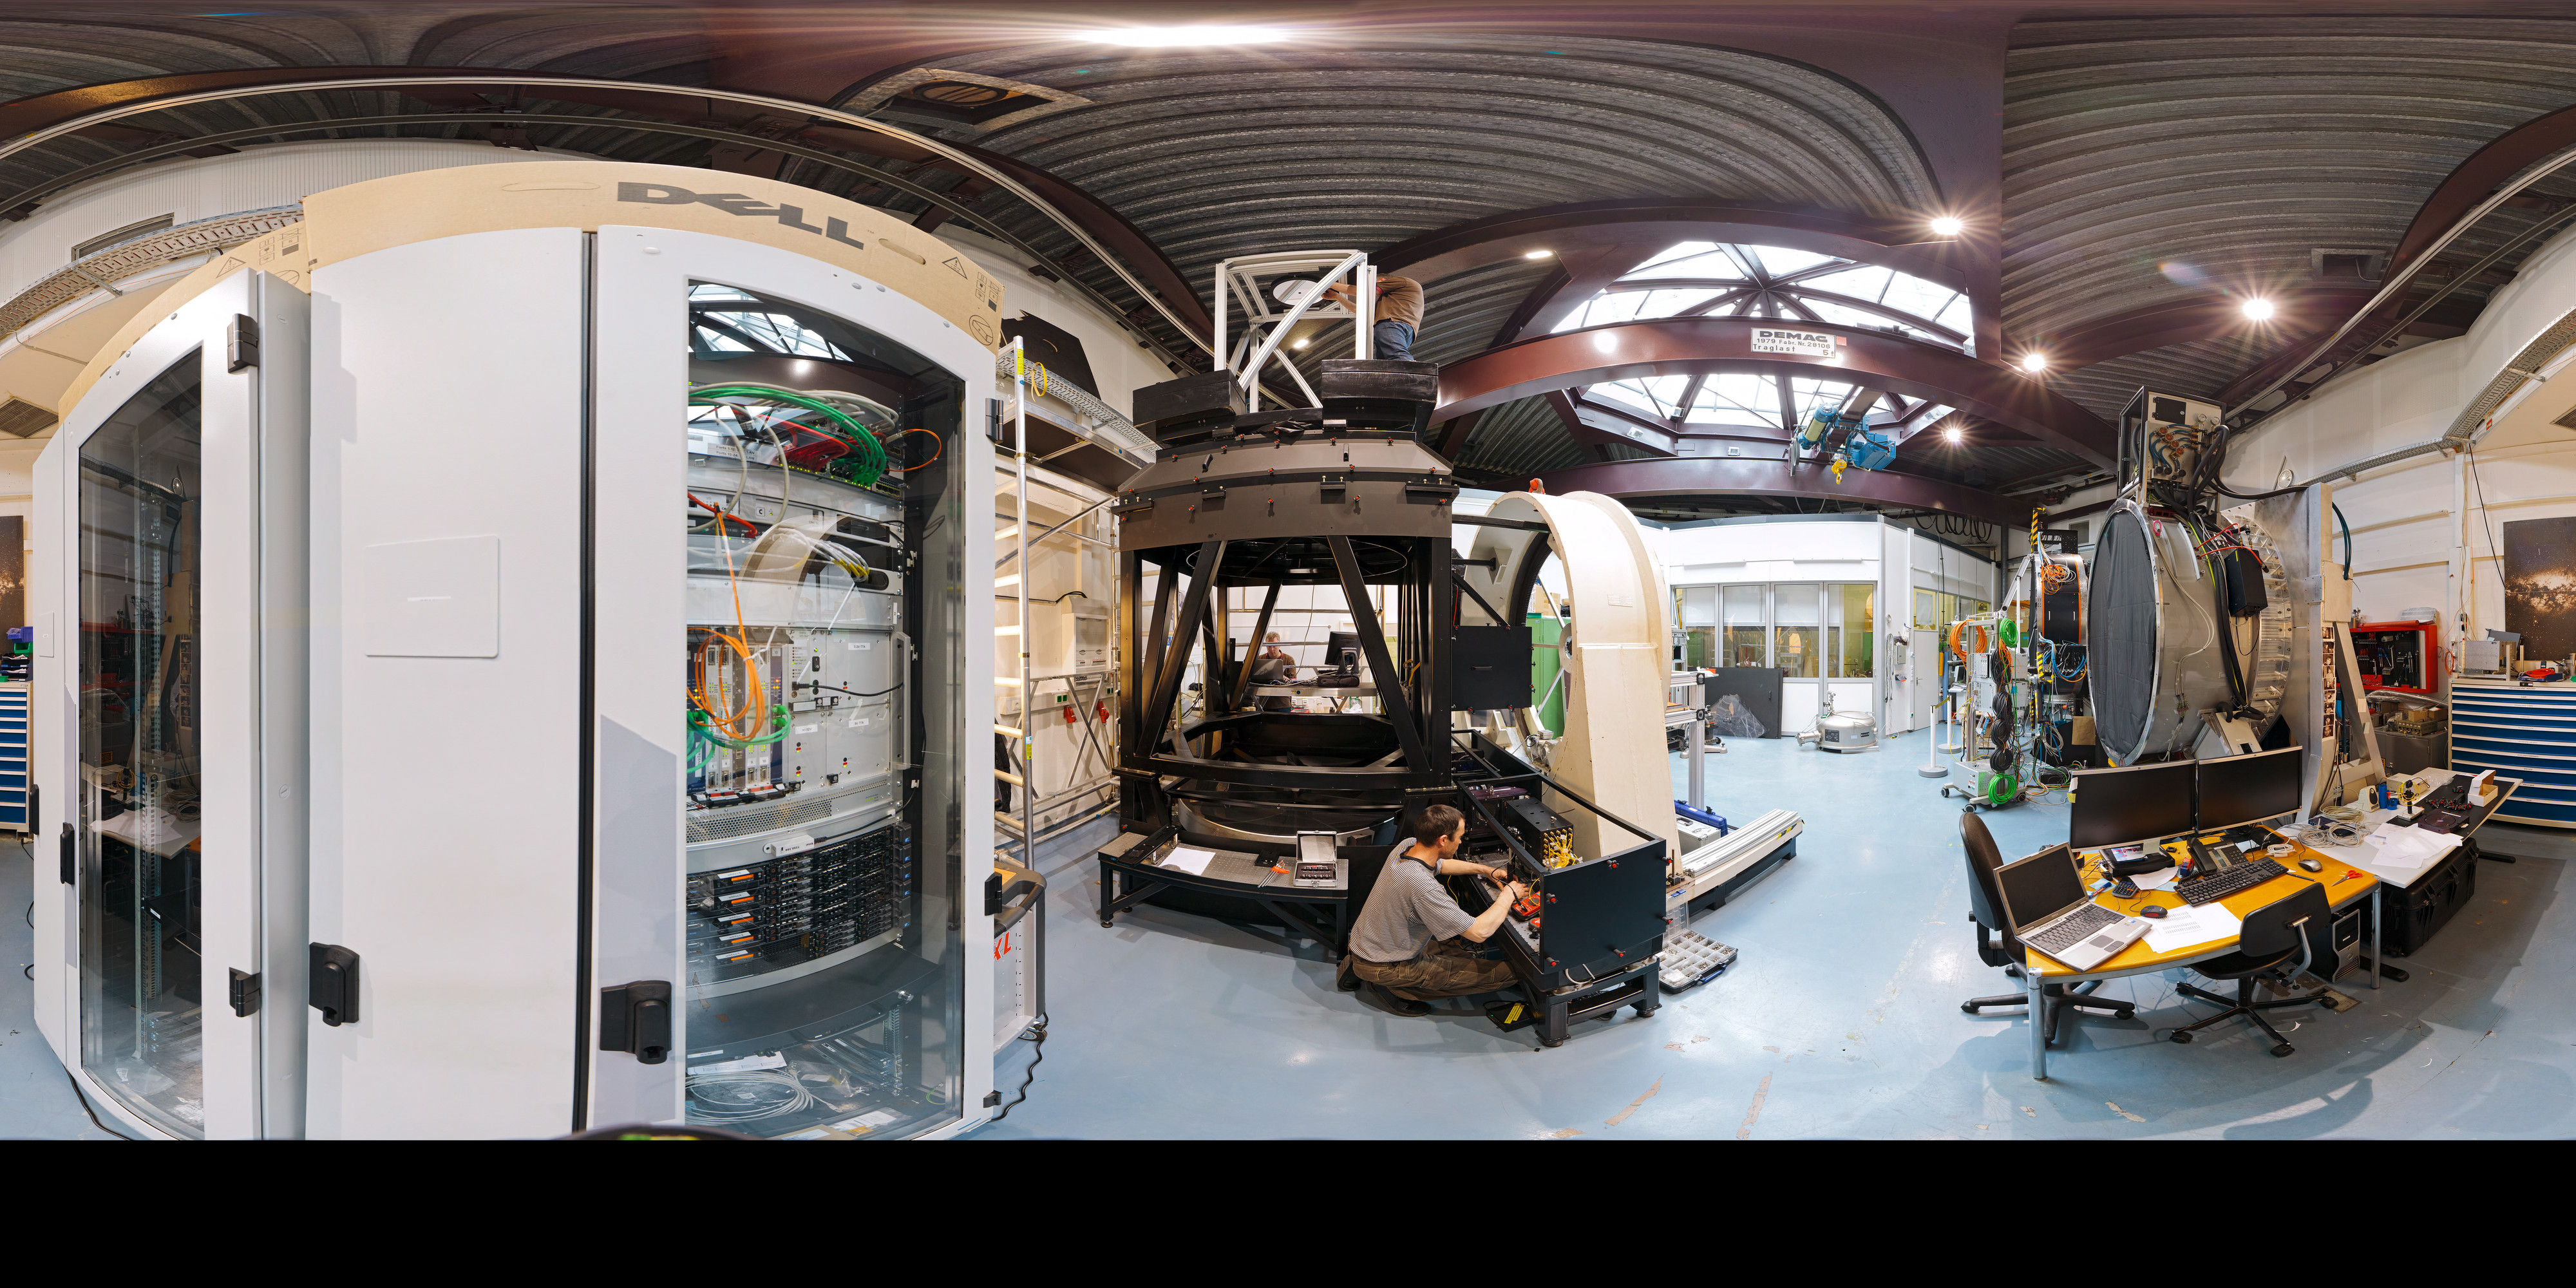

Integration lab

360 degree panorama of integration lab taken in March 2012.

Credit: ESO